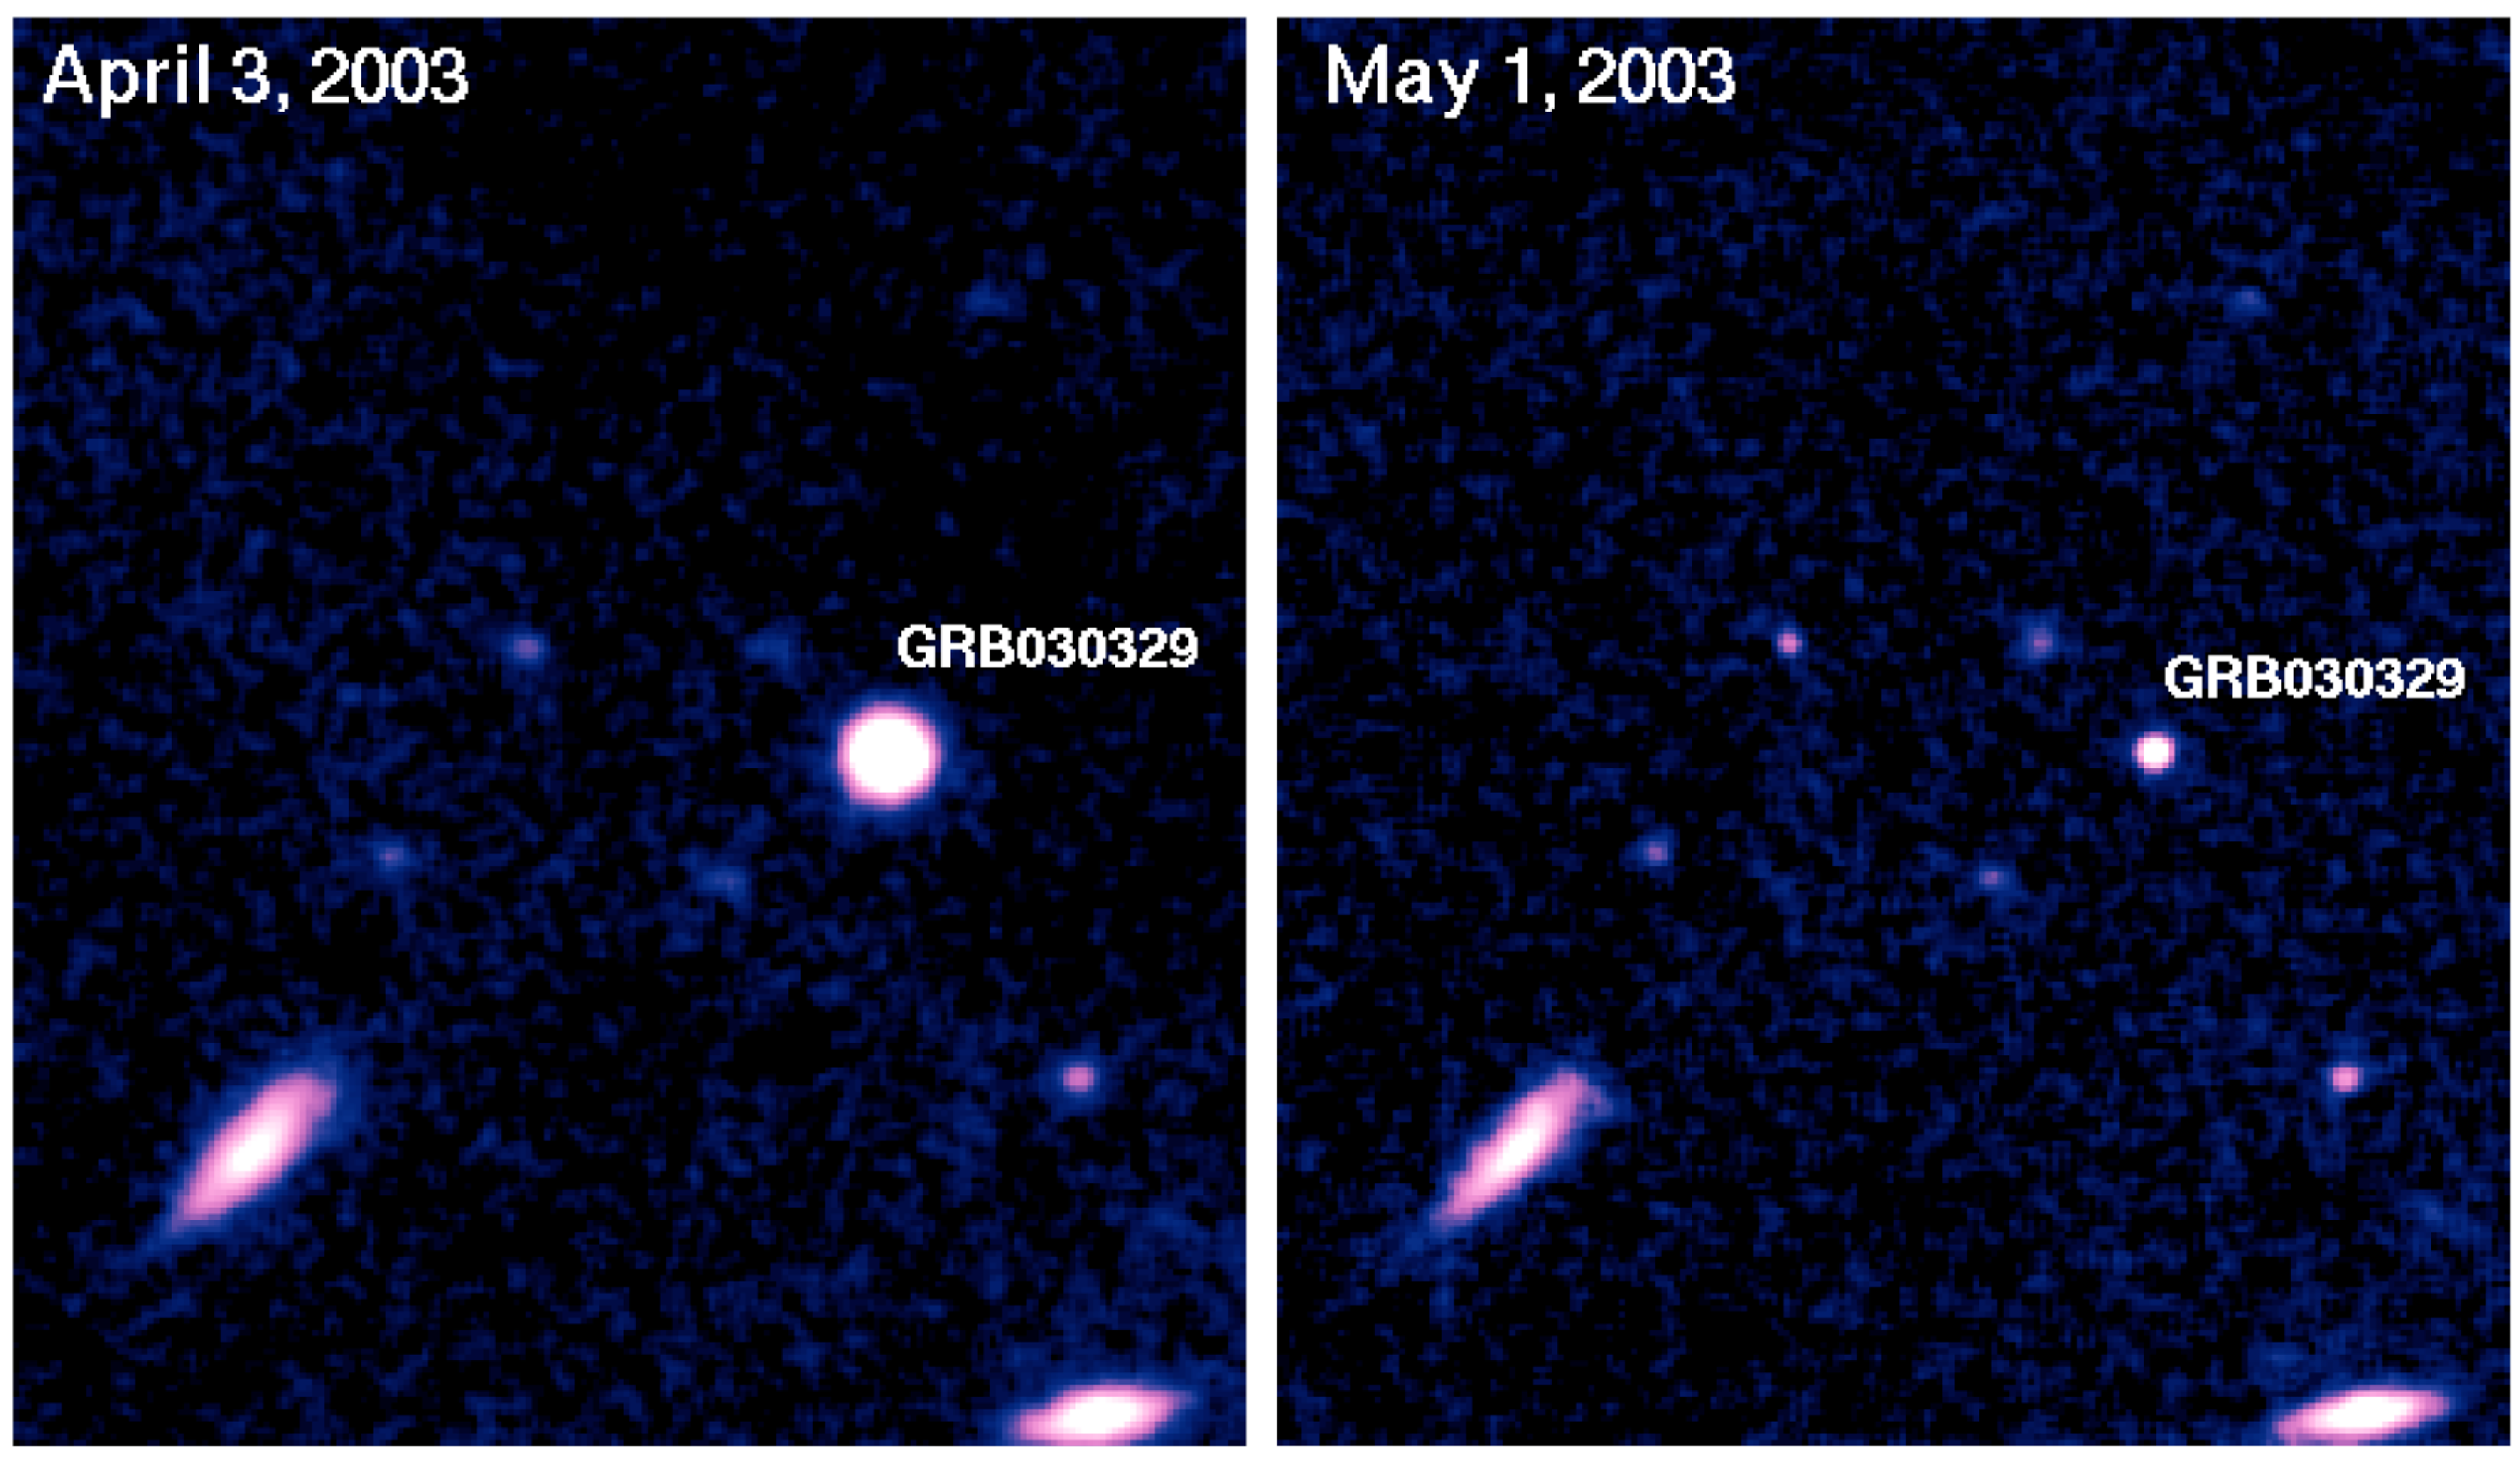

Image of afterglow of GRB 030329

The fading image of the optical afterglow of GRB 030329, as seen on April 3 (four days after the GRB event) and May 1, 2003. The images were obtained with the FORS 1 and 2 multi-mode instruments at the 8.2-m VLT telescopes.

Credit: ESO